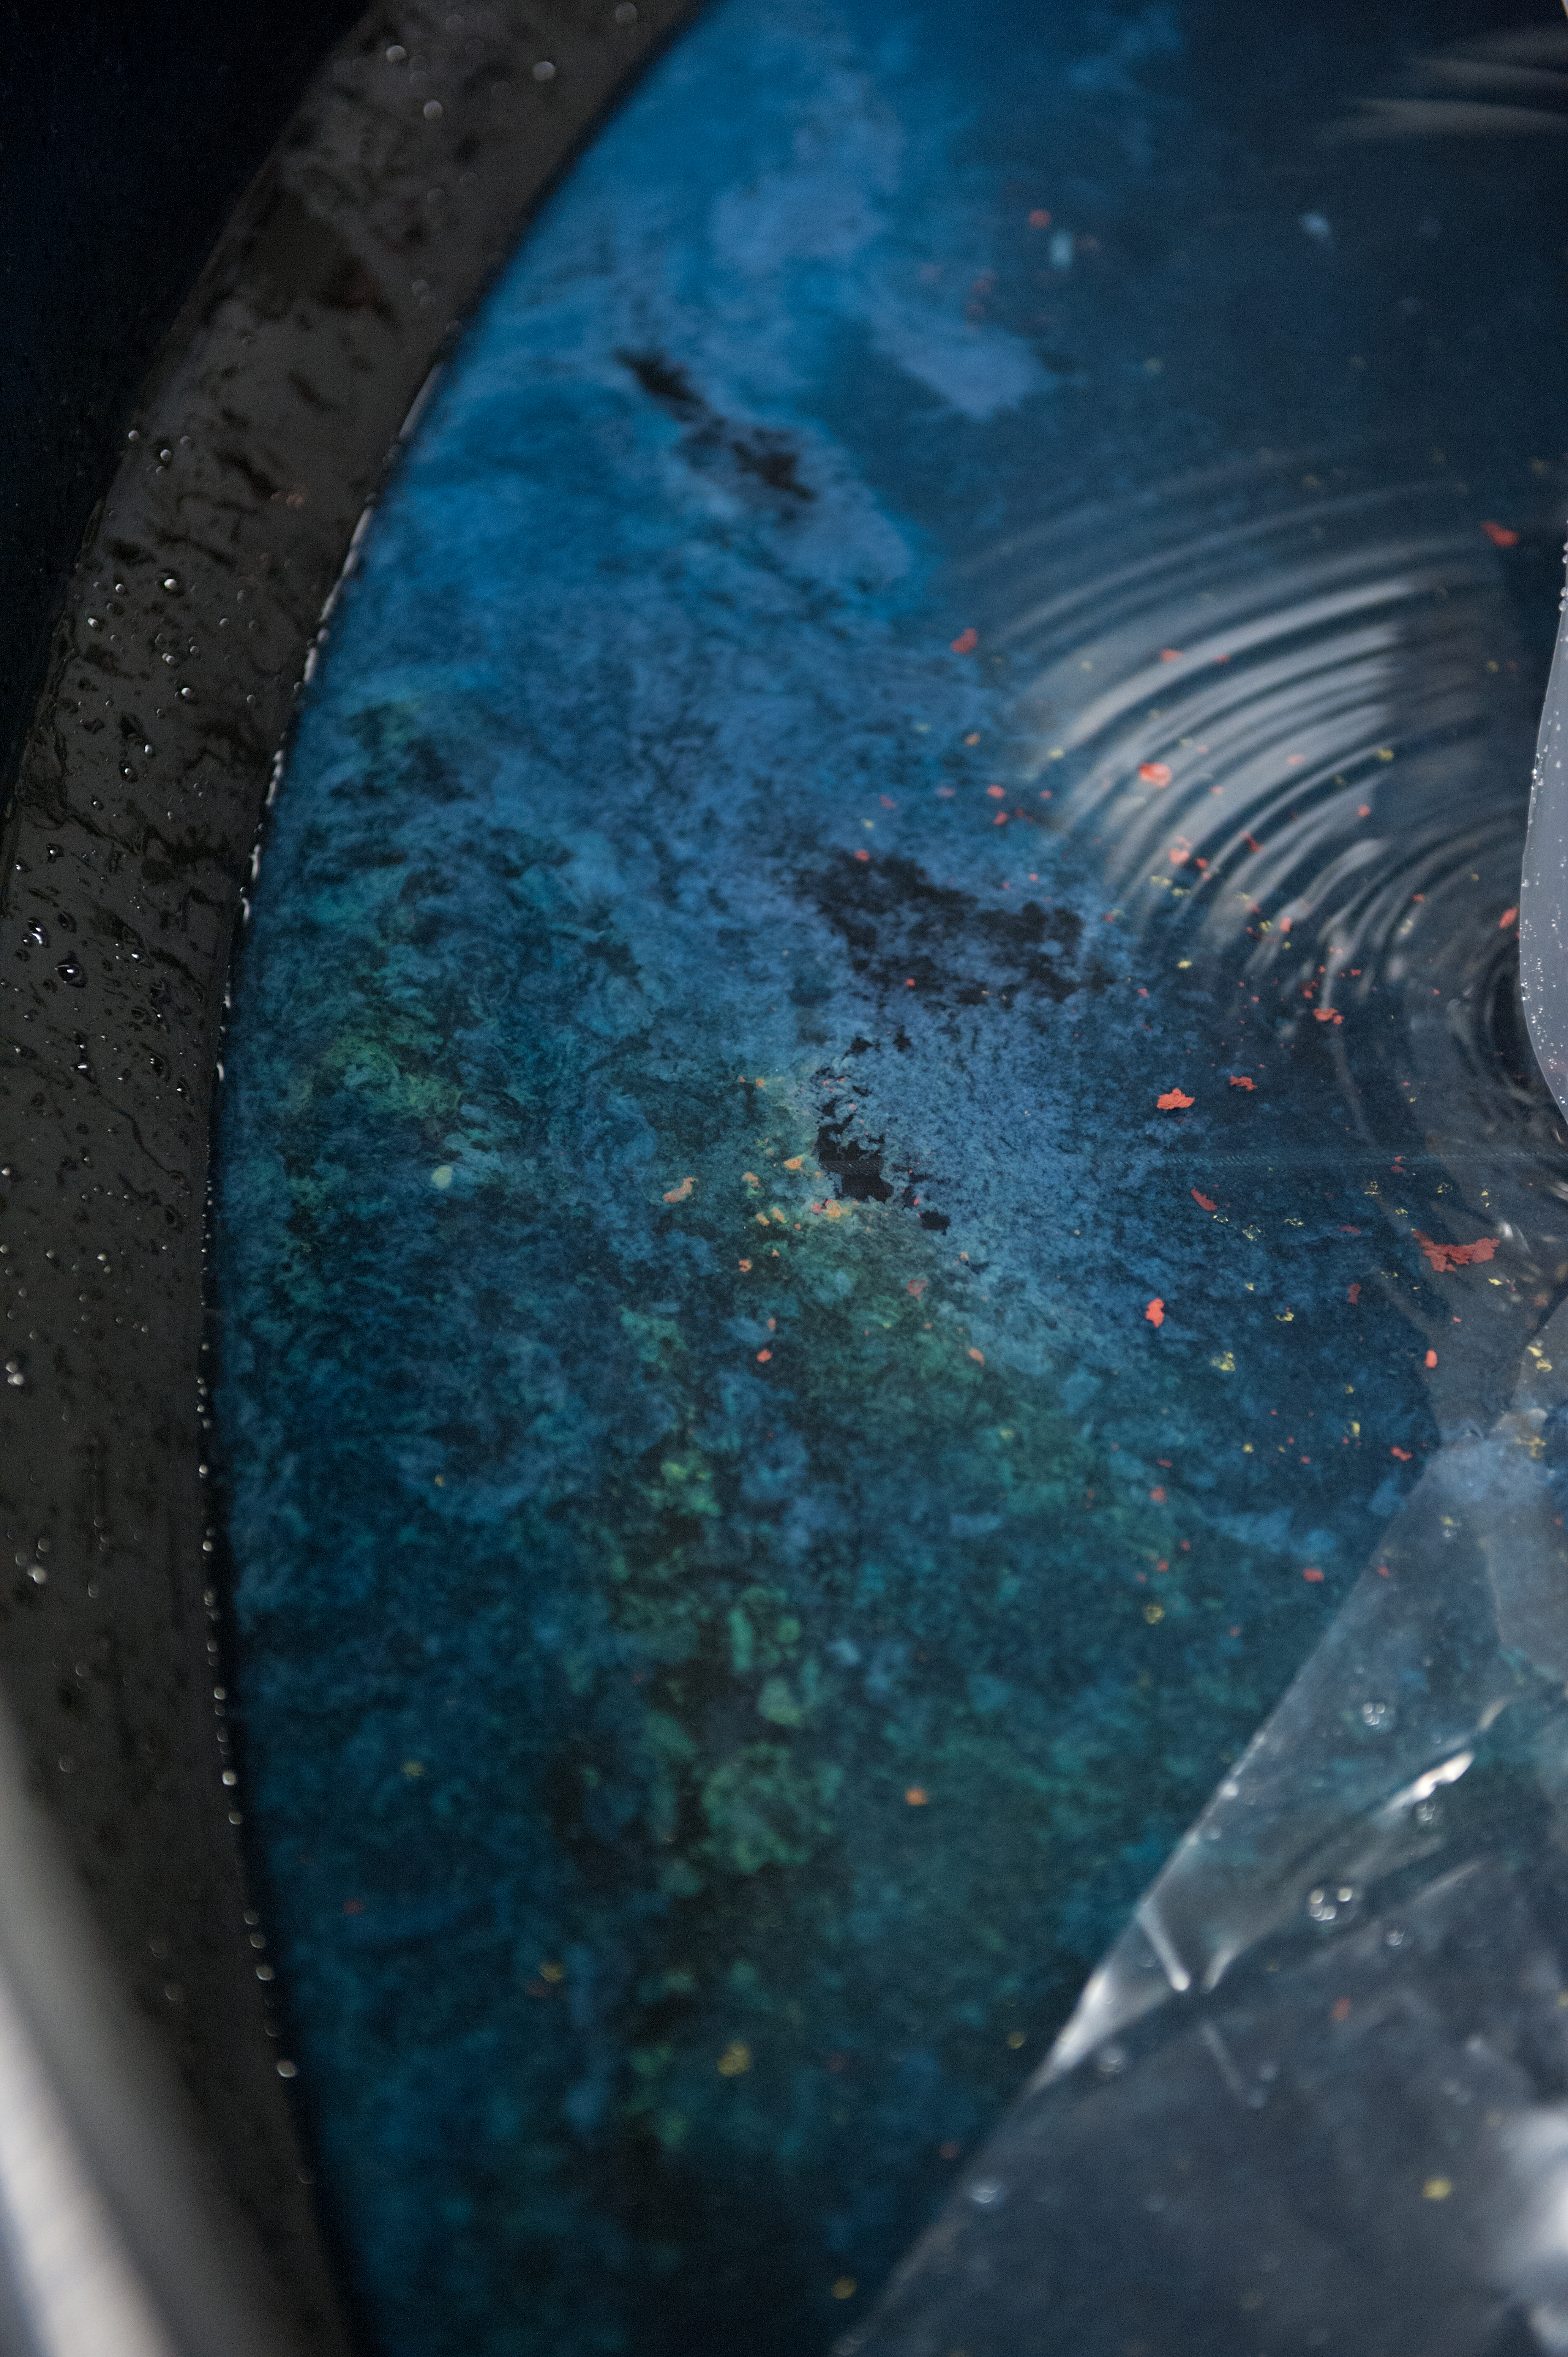

Patterns in the acid bath

Aluminium from the UT4 tertiary mirror, during the acid bath stage, prior to recoating.

Credit: ESO/Max Alexander